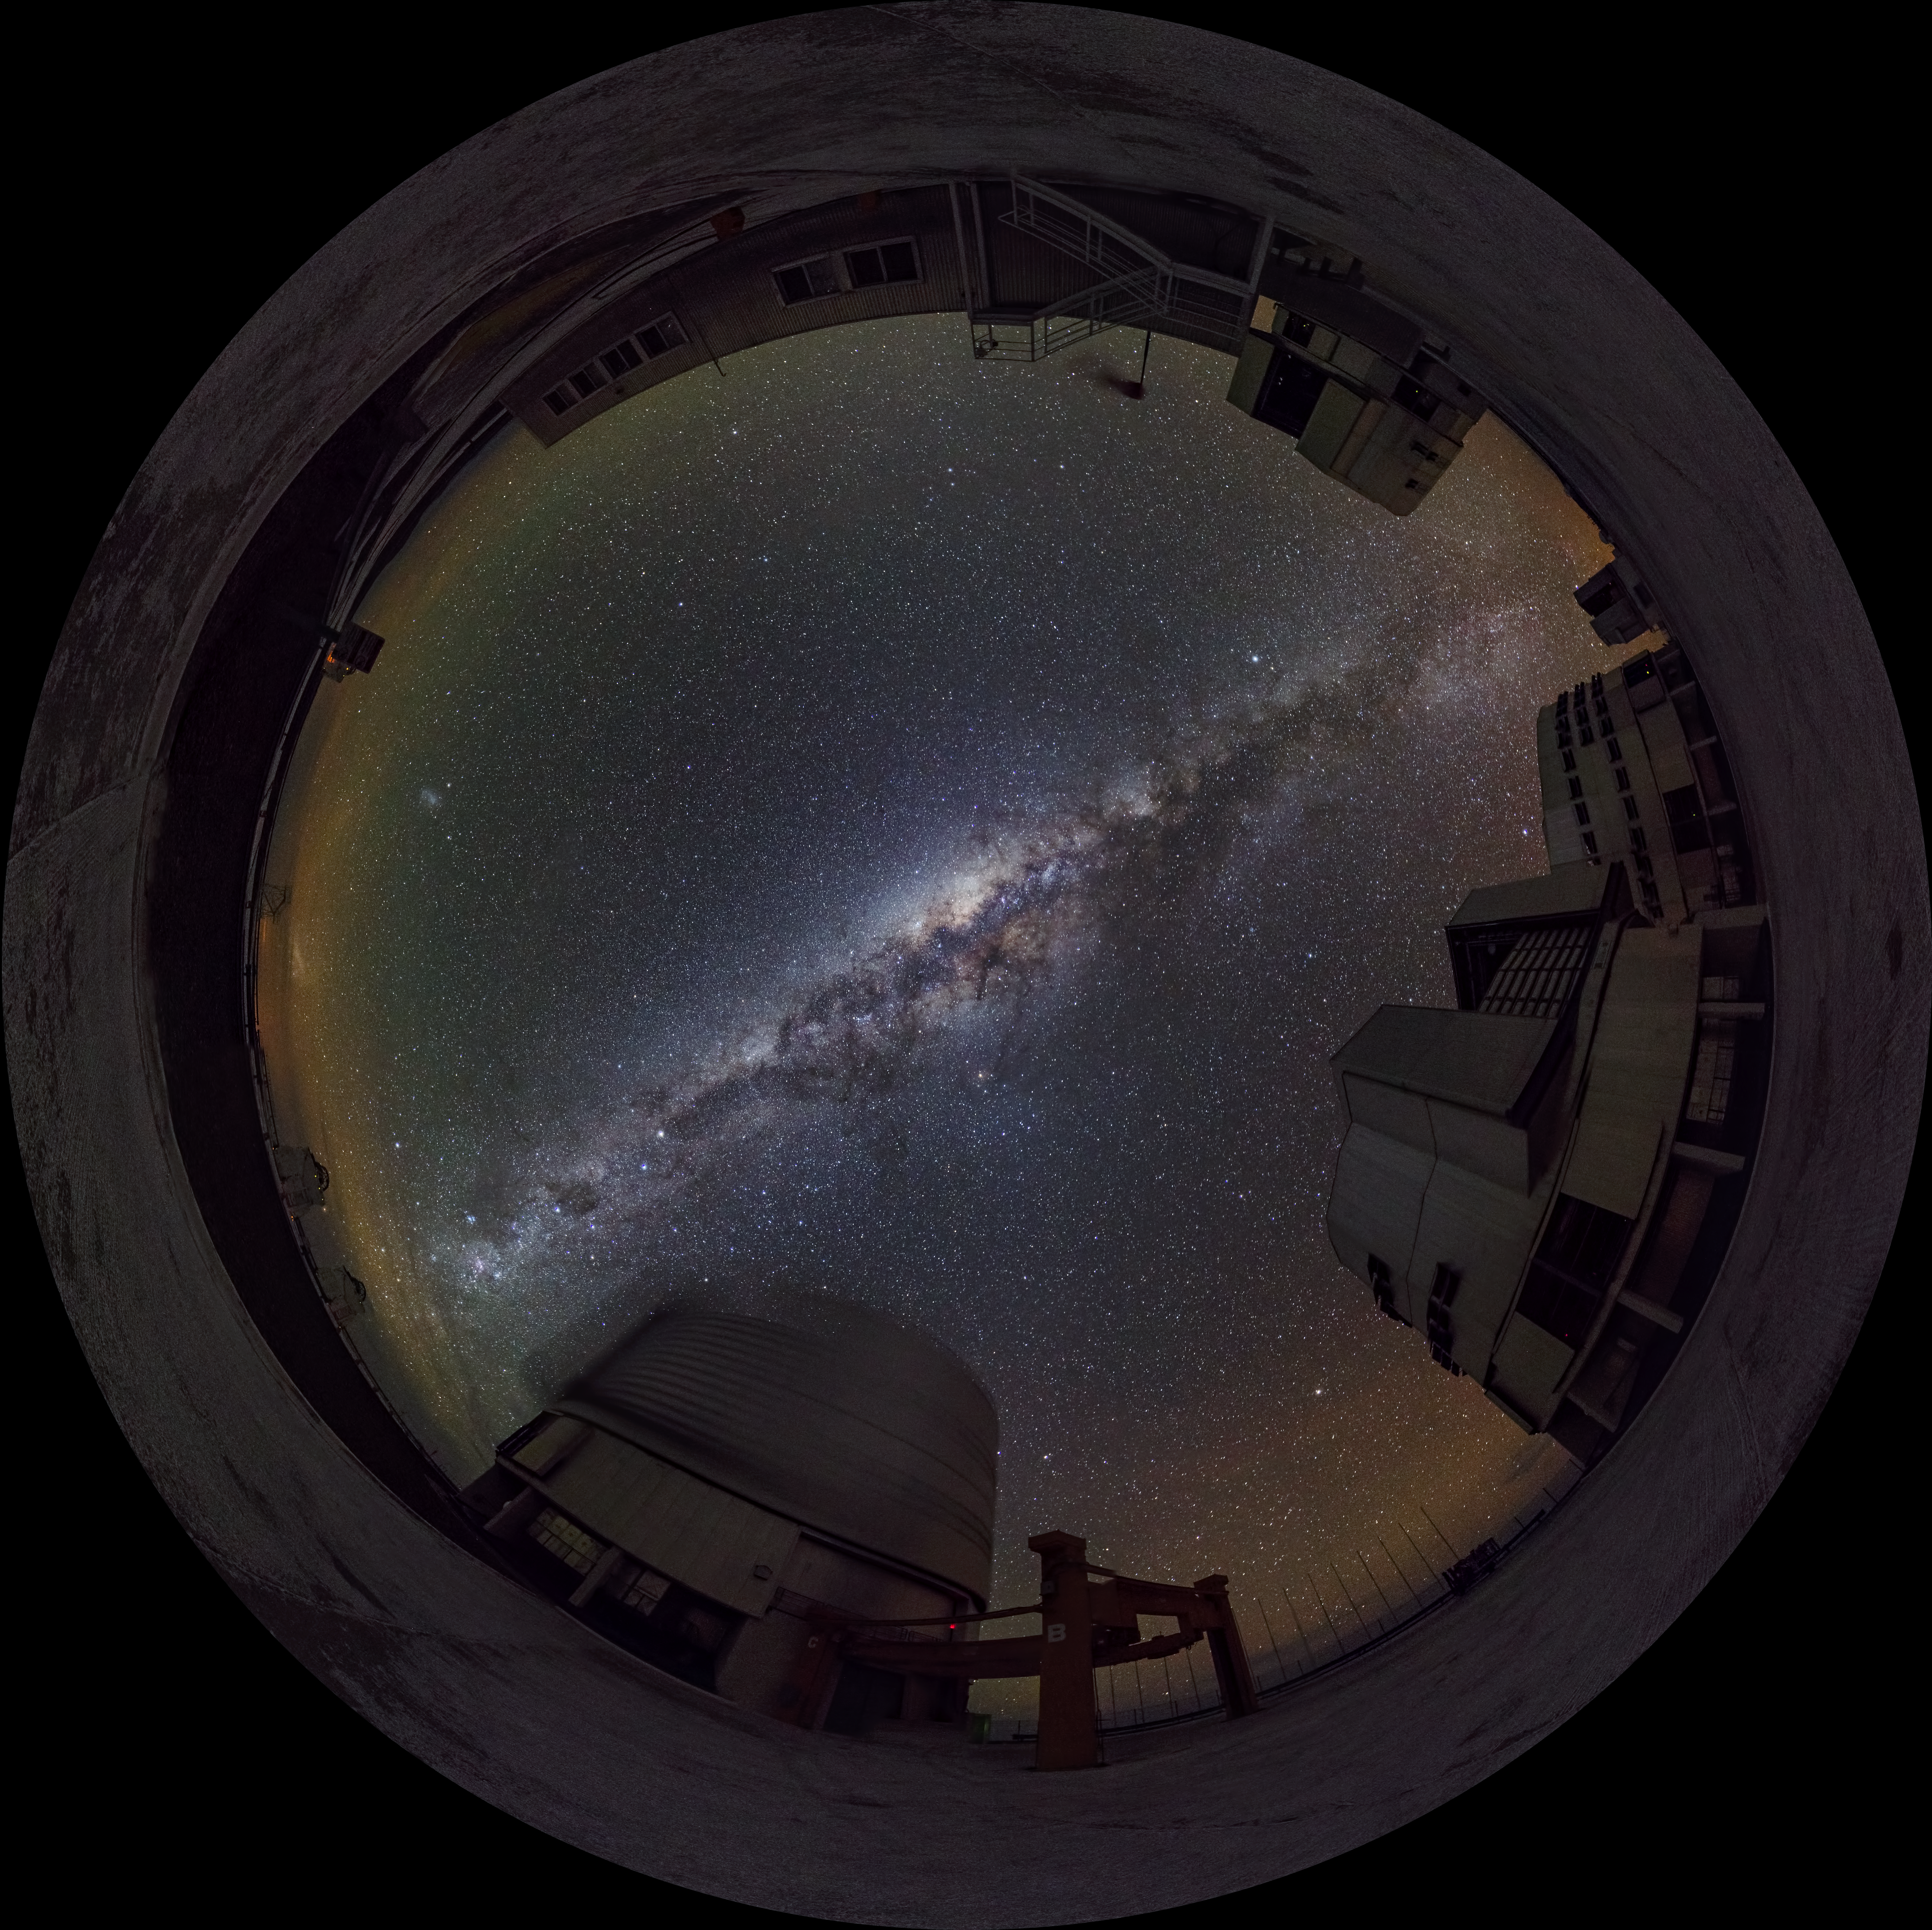

Night at Paranal

Night view at Paranal Observatory. The photographer used a fish-eye lens to obtain the round effect.

Credit: ESO/G. Brammer